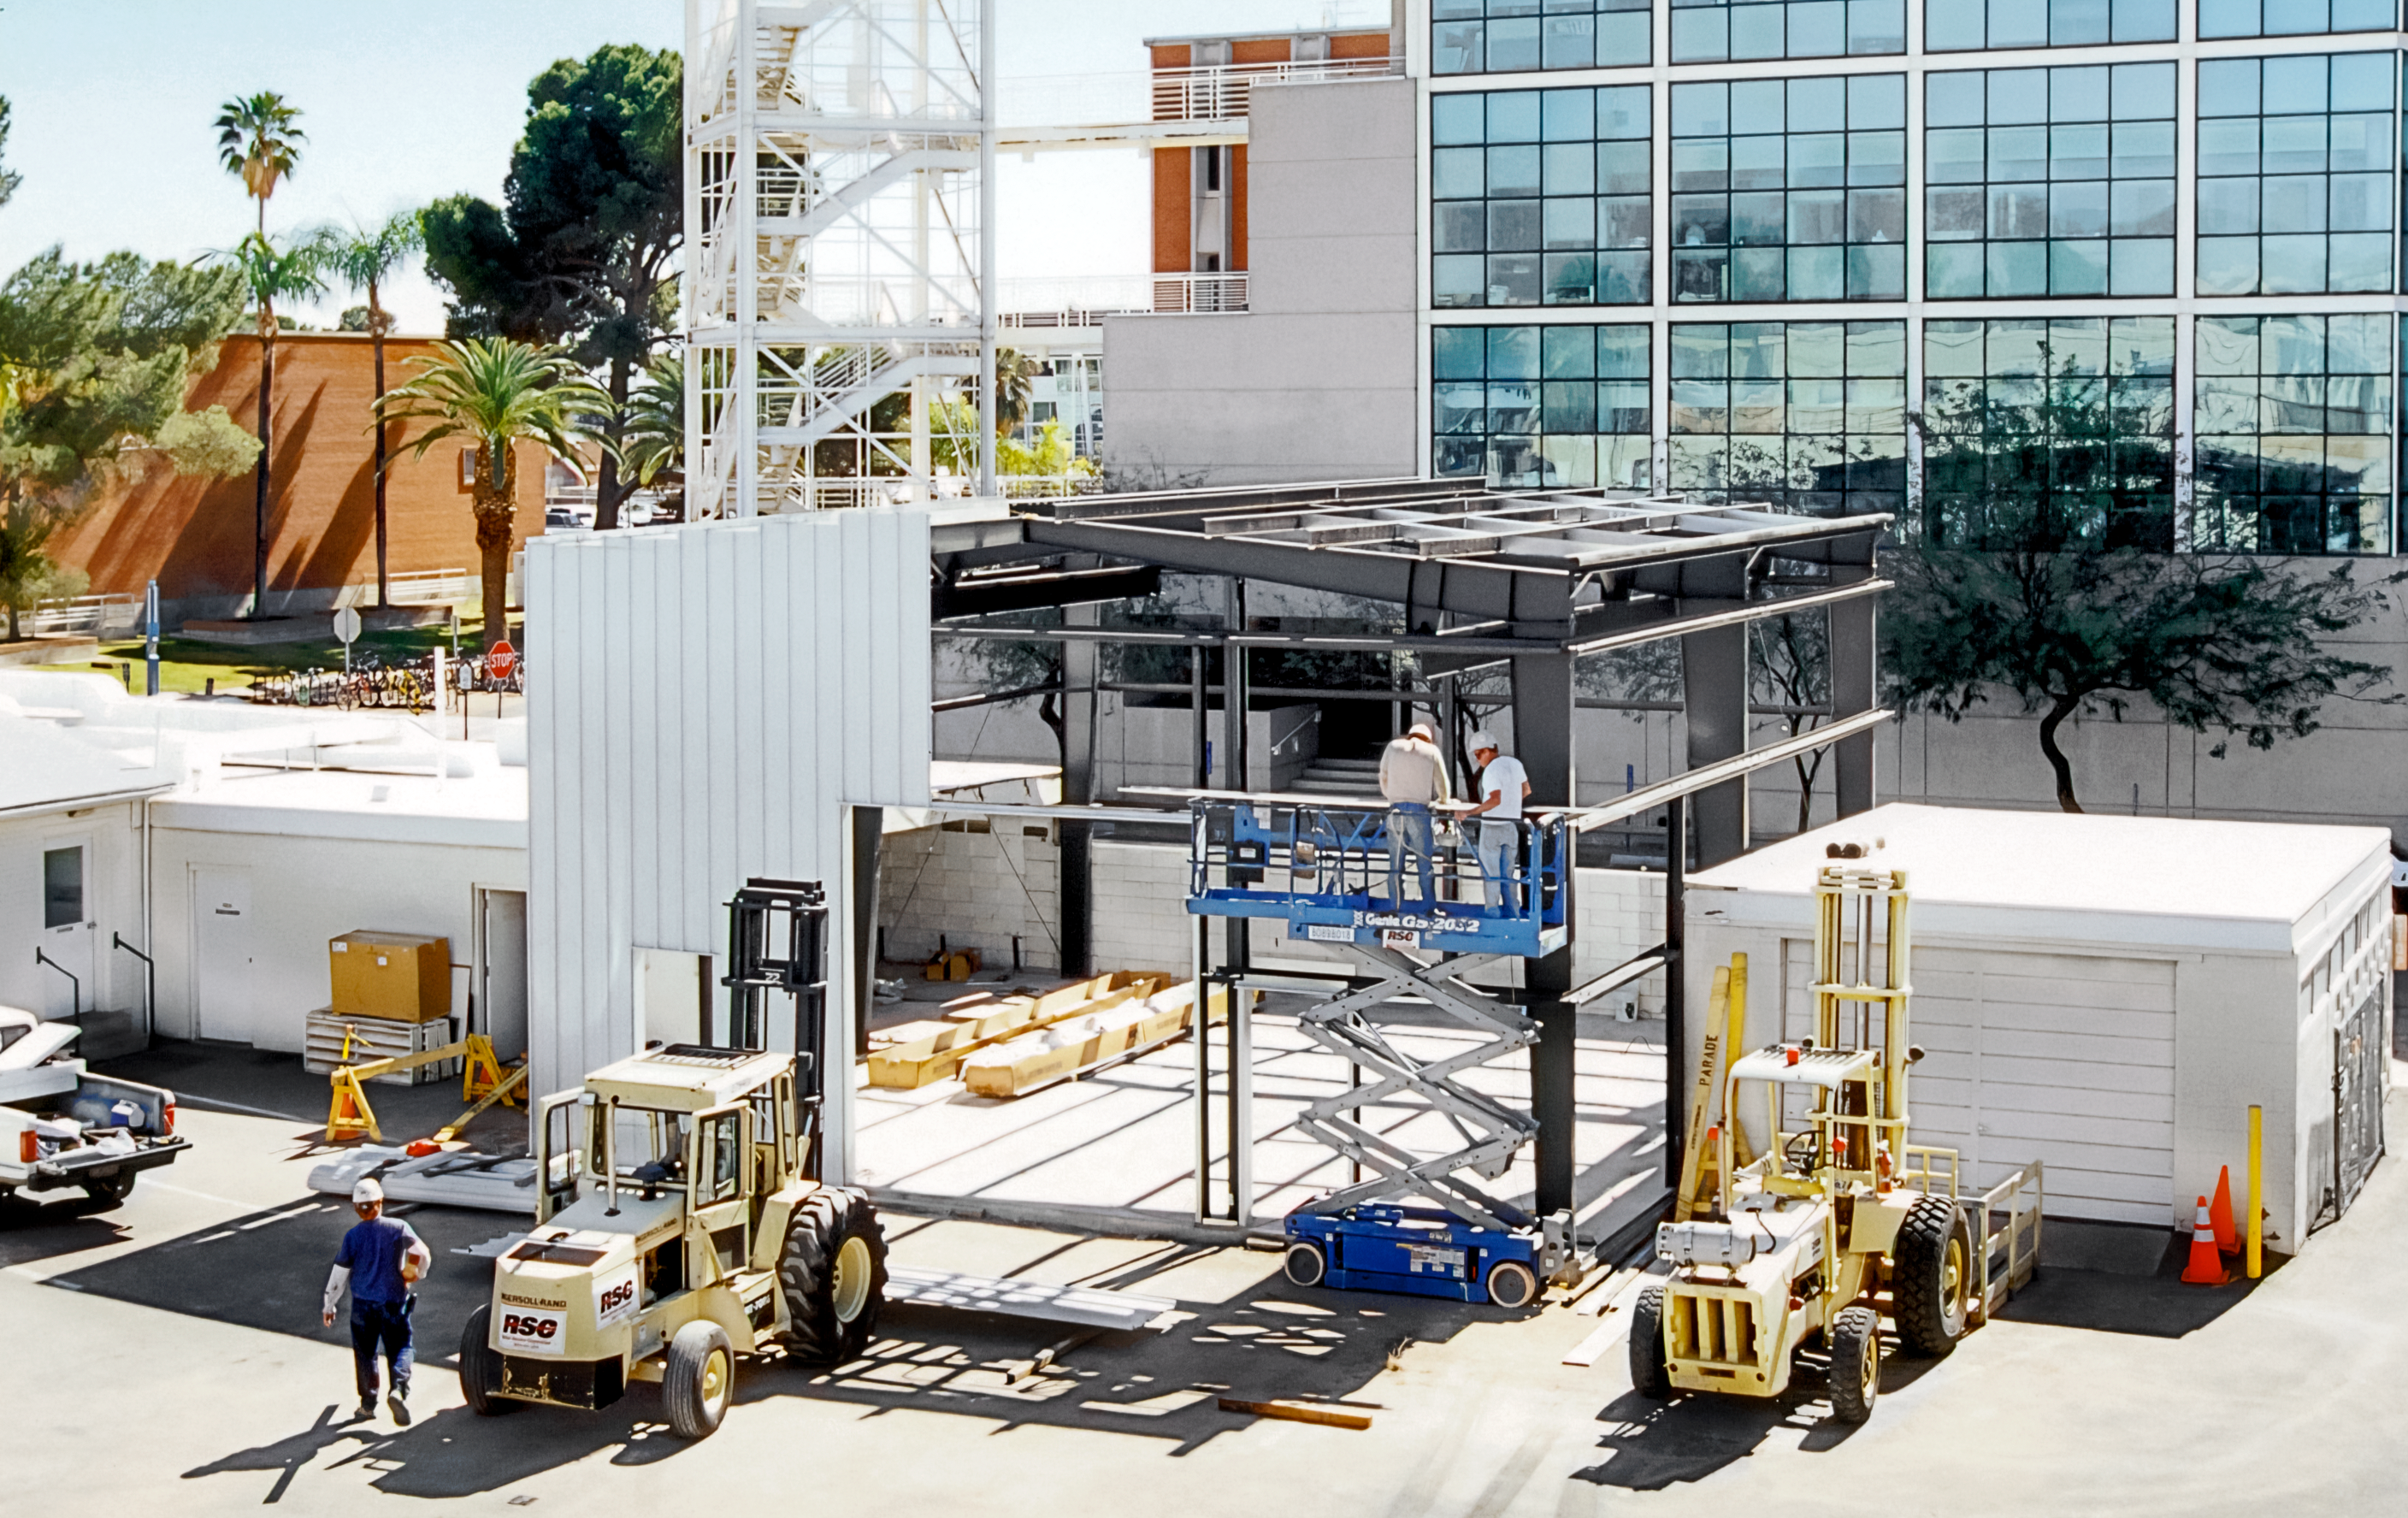

Envisioning a New Flex Rig Building

The Tucson Headquarters of NOIRLab, then known as the National Optical Astronomy Observatory (NOAO), is buzzing with activity as the construction team builds the new Flex Rig Building. This image was taken in June 2002.

Credit: NOIRLab